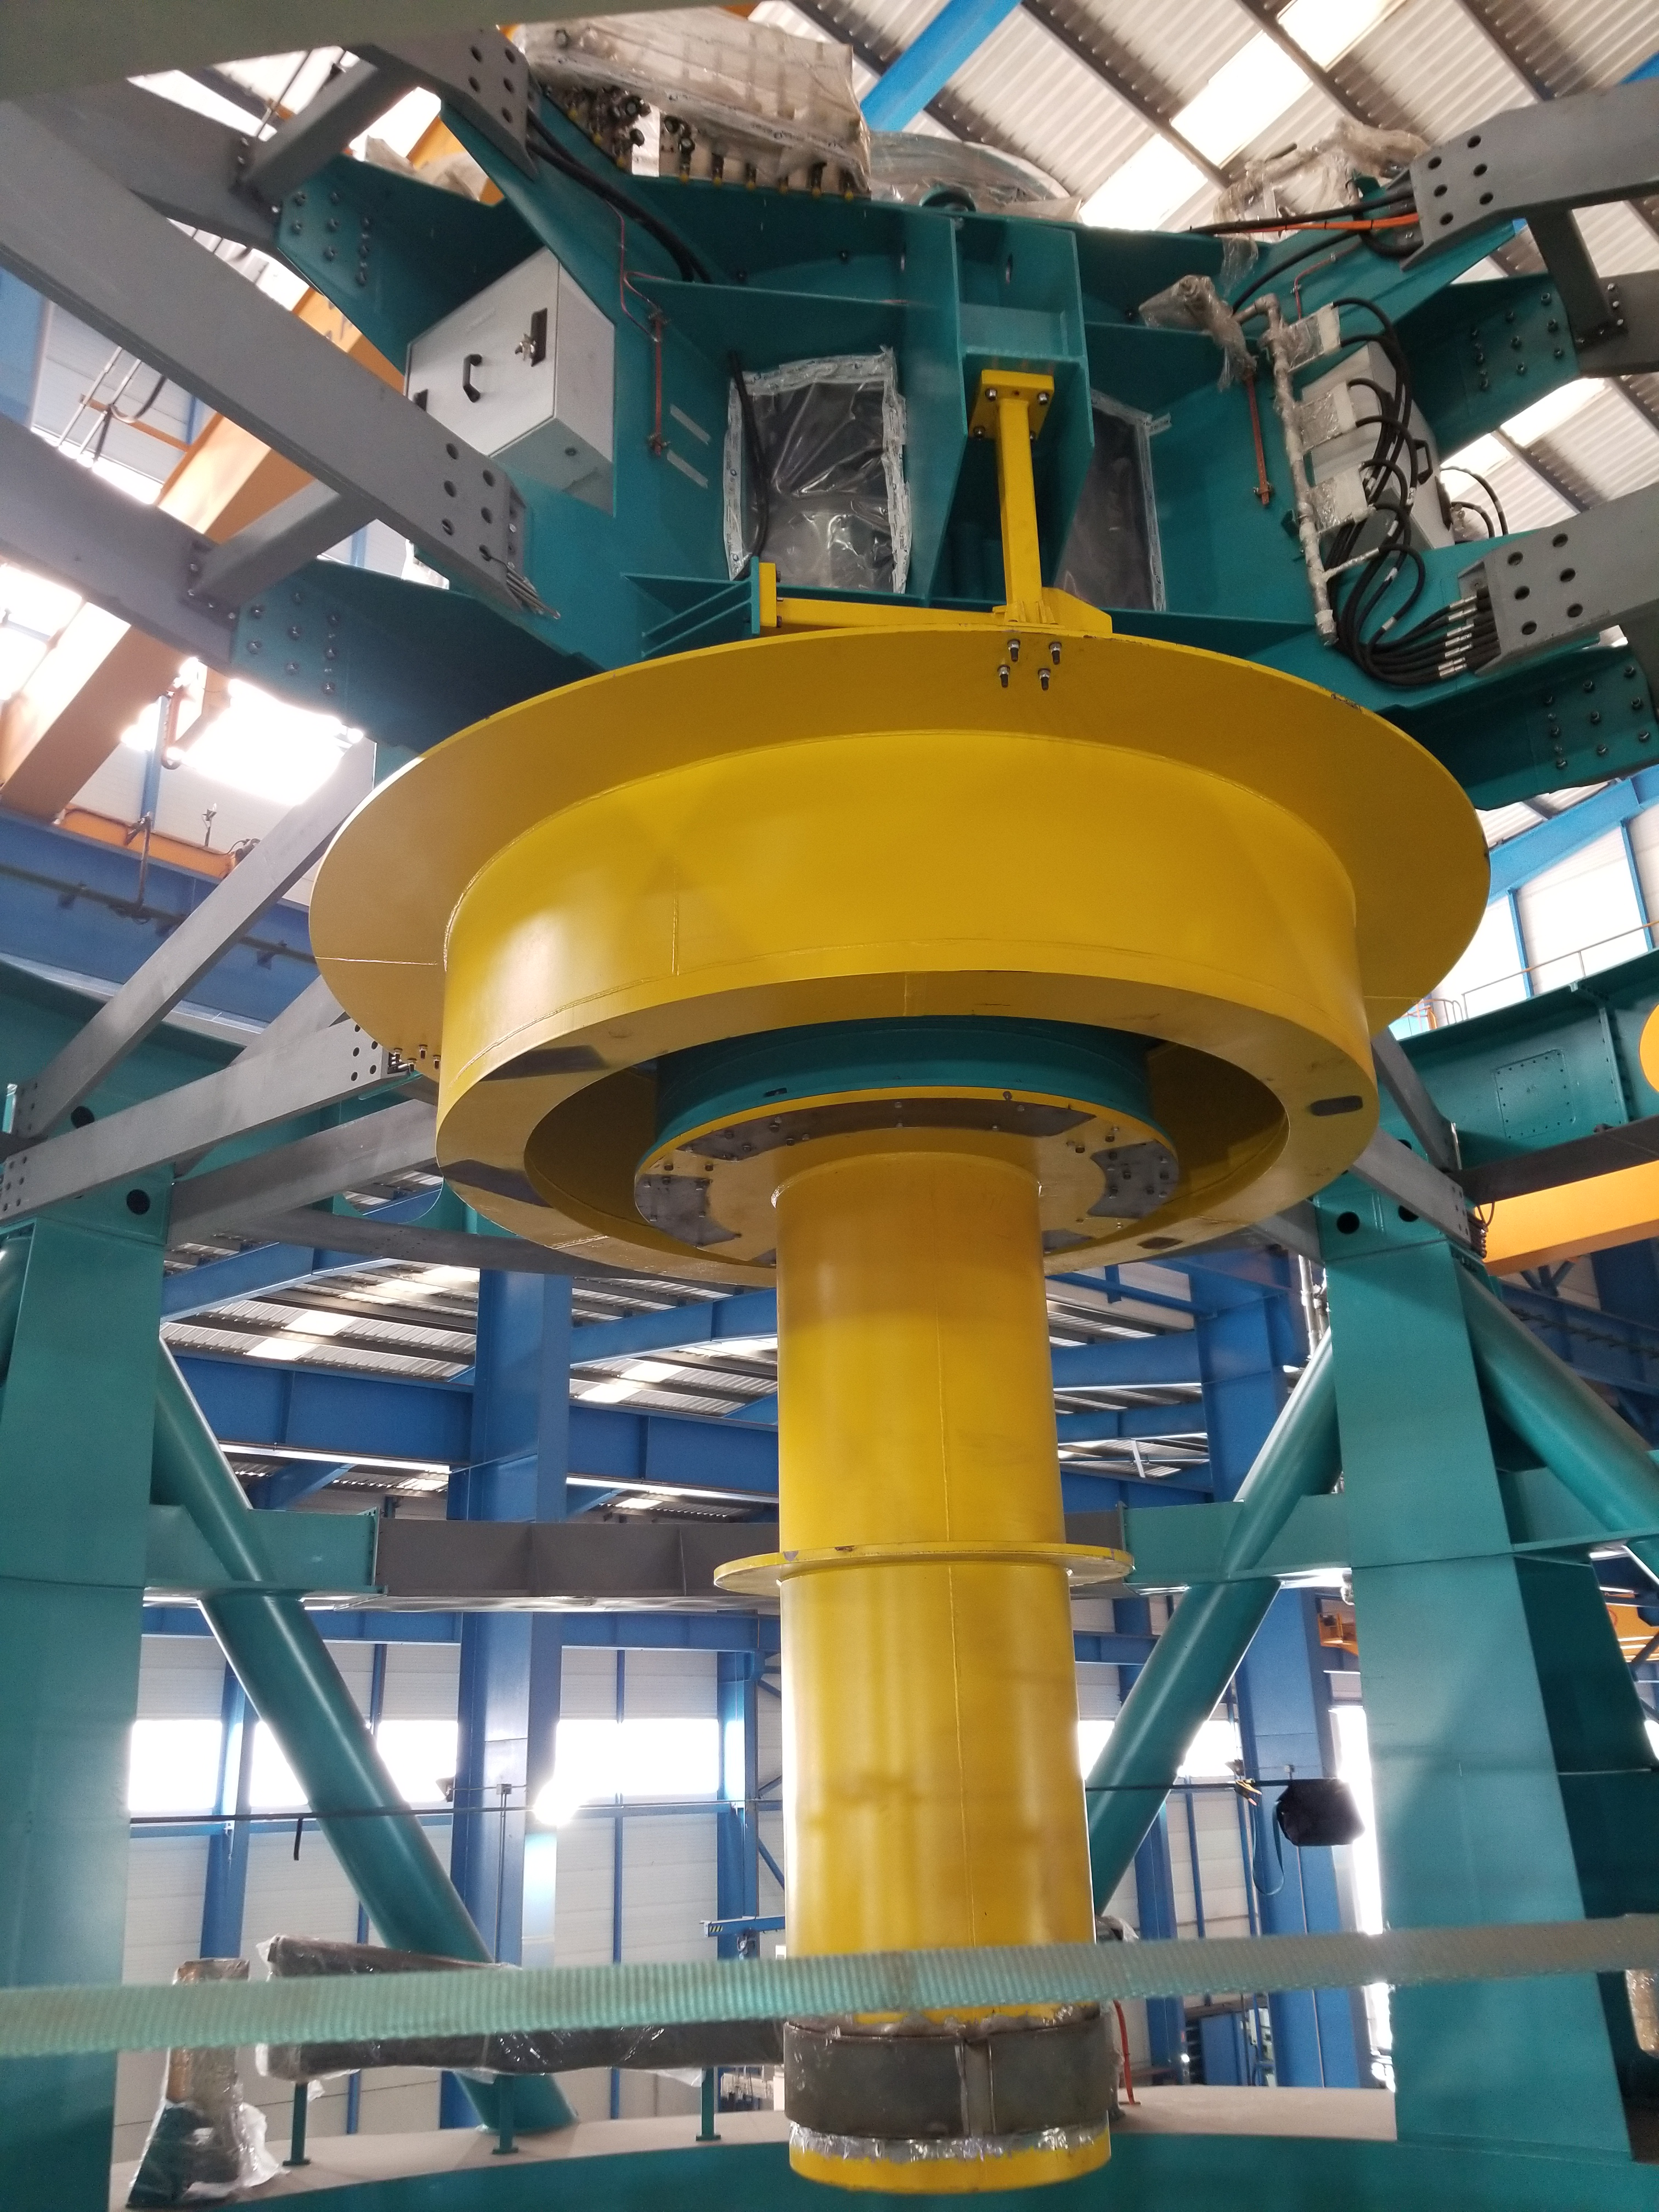

TMA Safety Review

An LSST team spent 5 days in Spain this month, conducting a thorough safety review of the Telescope Mount Assembly (TMA), at vendor Asturfeito. LSST Safety Manager Chuck Gessner, Telescope and Site Technical Manager Shawn Callahan, Senior Systems Engineer Austin Roberts, and Lead Electrical Engineer Oliver Wiecha inspected the numerous safety features included in the structure of the TMA.

Credit: Rubin Observatory/NSF/AURA